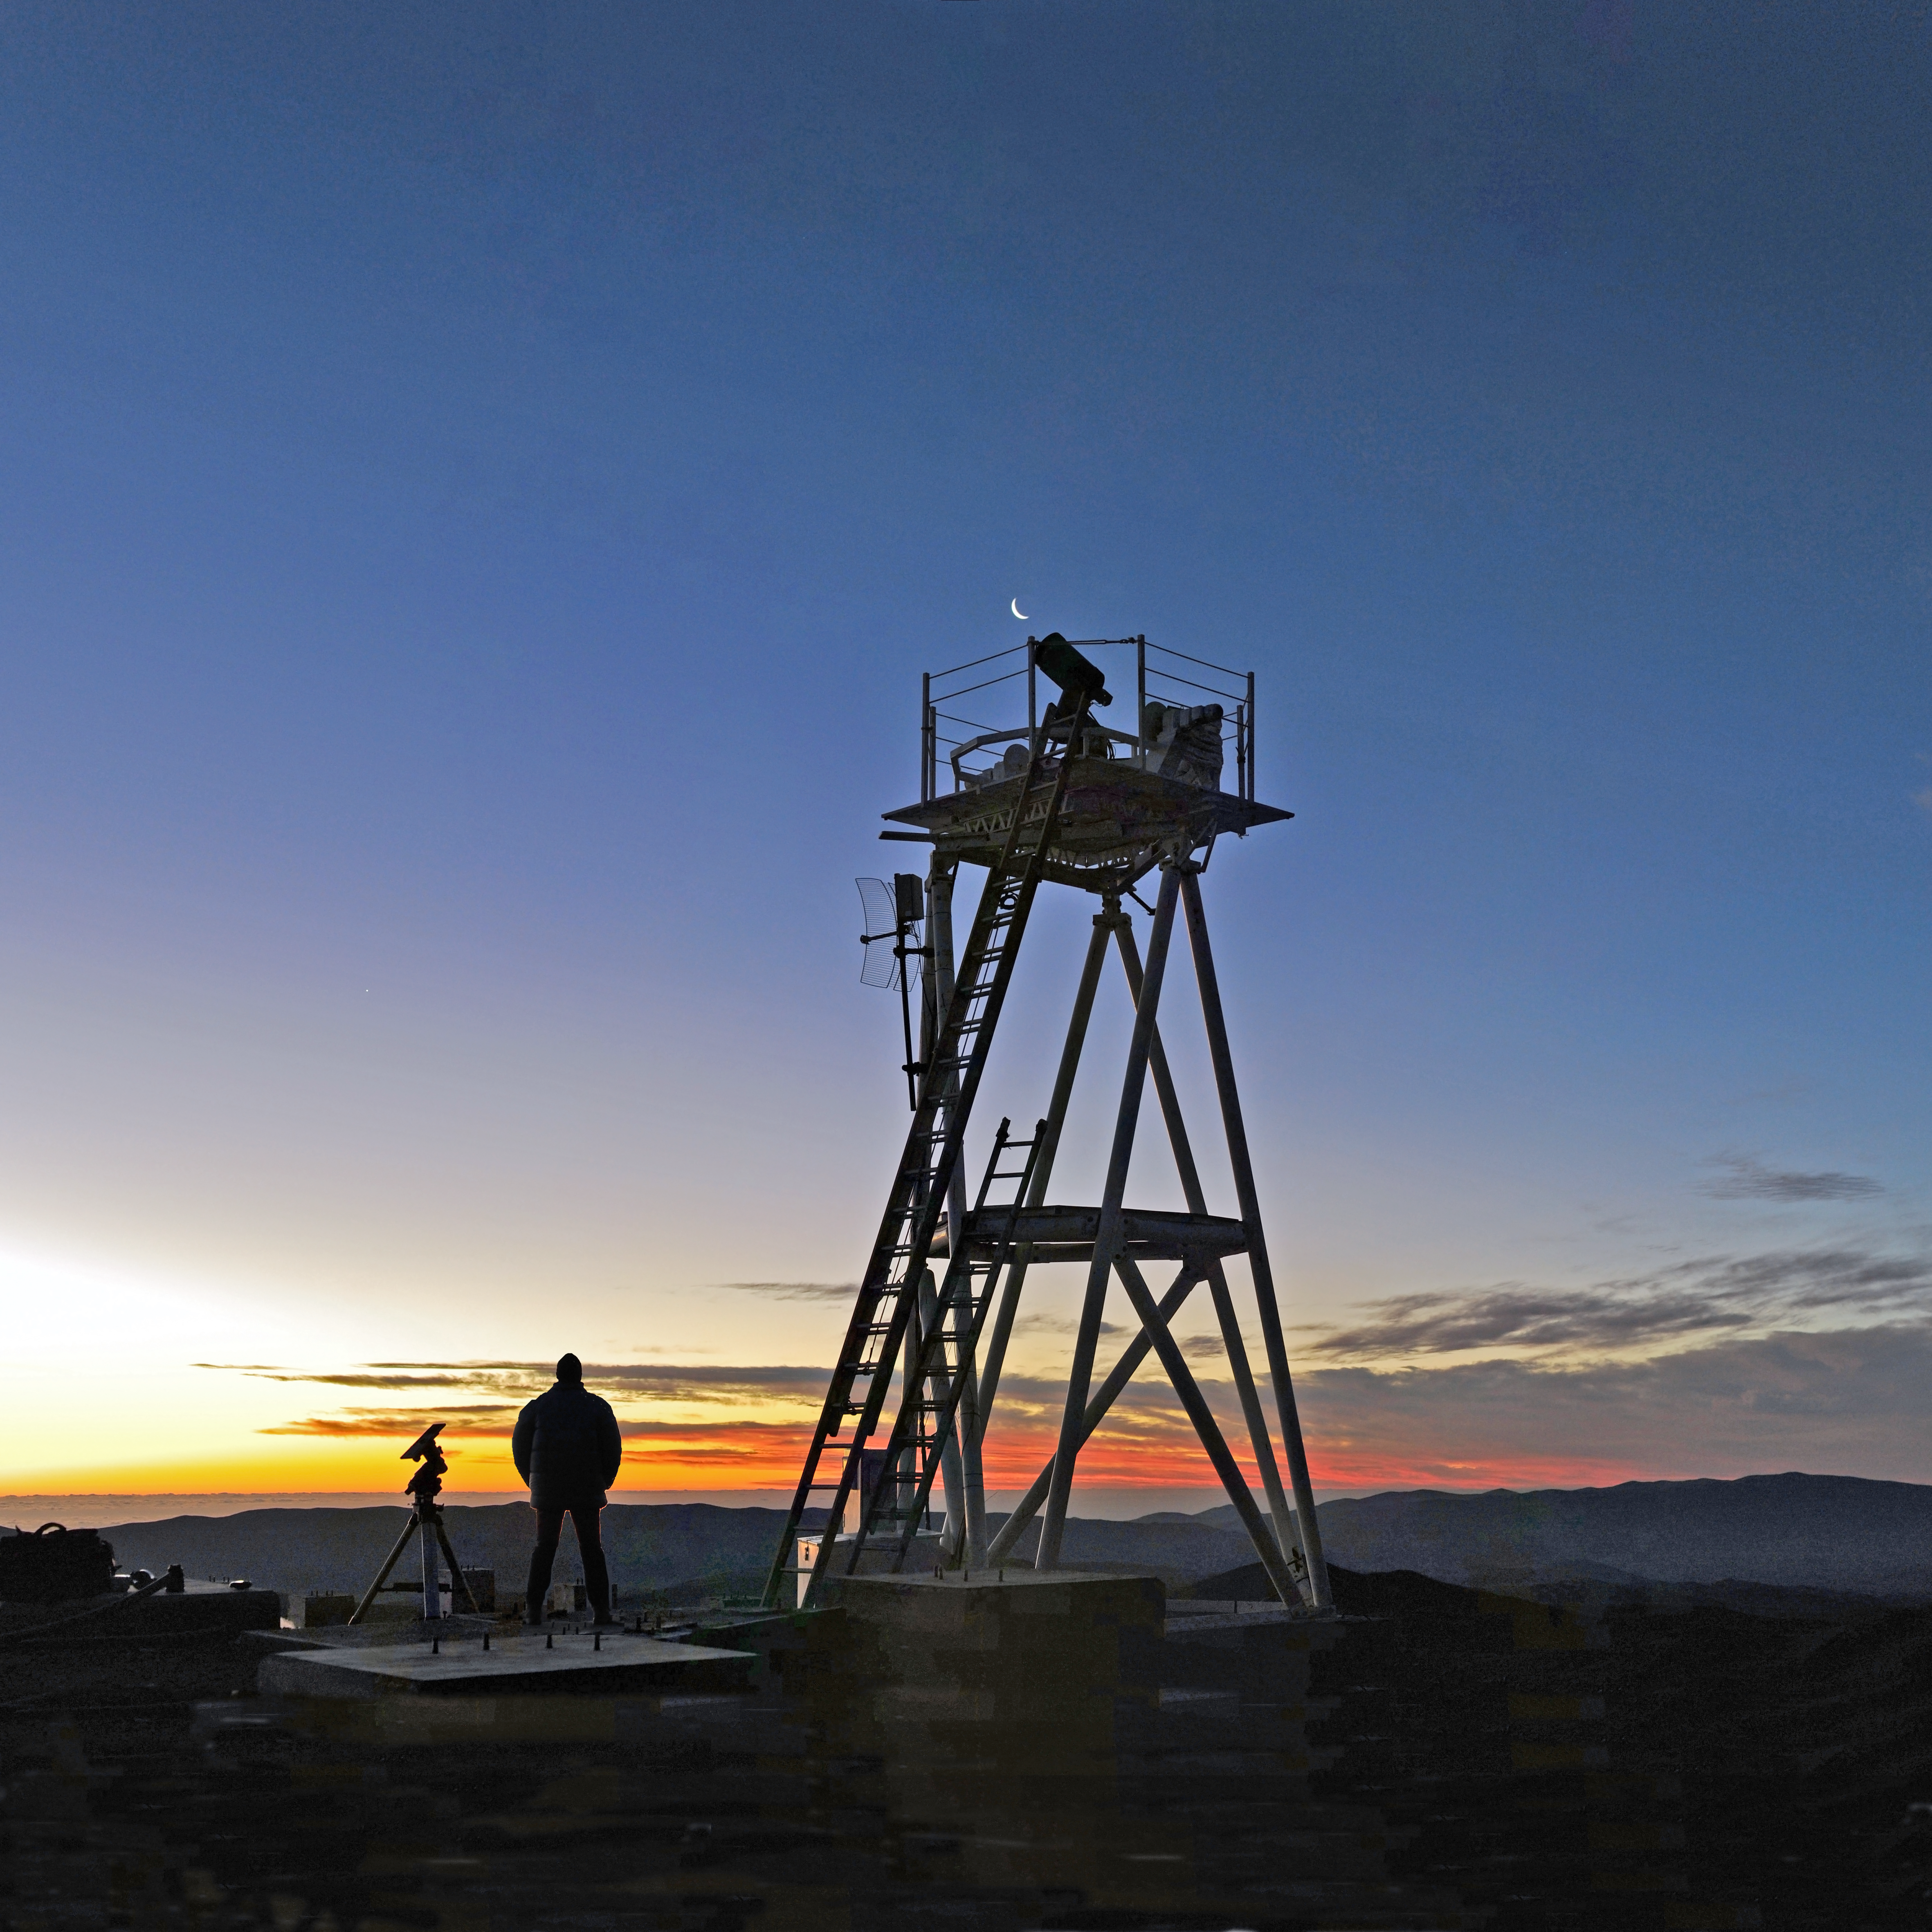

Watching the sunset at Cerro Armazones

ESO Photo Ambassador Serge Brunier watches a spectacular sunset from the top of Cerro Armazones and prepares for a clear starry night. The crescent Moon is visible just above the Differential Image Motion Monitor (DIMM), which measures the atmospheric seeing, a fundamental parameter of the quality of the atmosphere for astronomical observations. Cerro Armazones is a 3046-metre mountain in the central part of Chile’s Atacama Desert, and is the site selected for the Extremely Large Telescope (ELT). Armazones is some 130 kilometres south of the town of Antofagasta and about 20 kilometres from Cerro Paranal, home of ESO’s Very Large Telescope.

Credit: ESO/S. Brunier